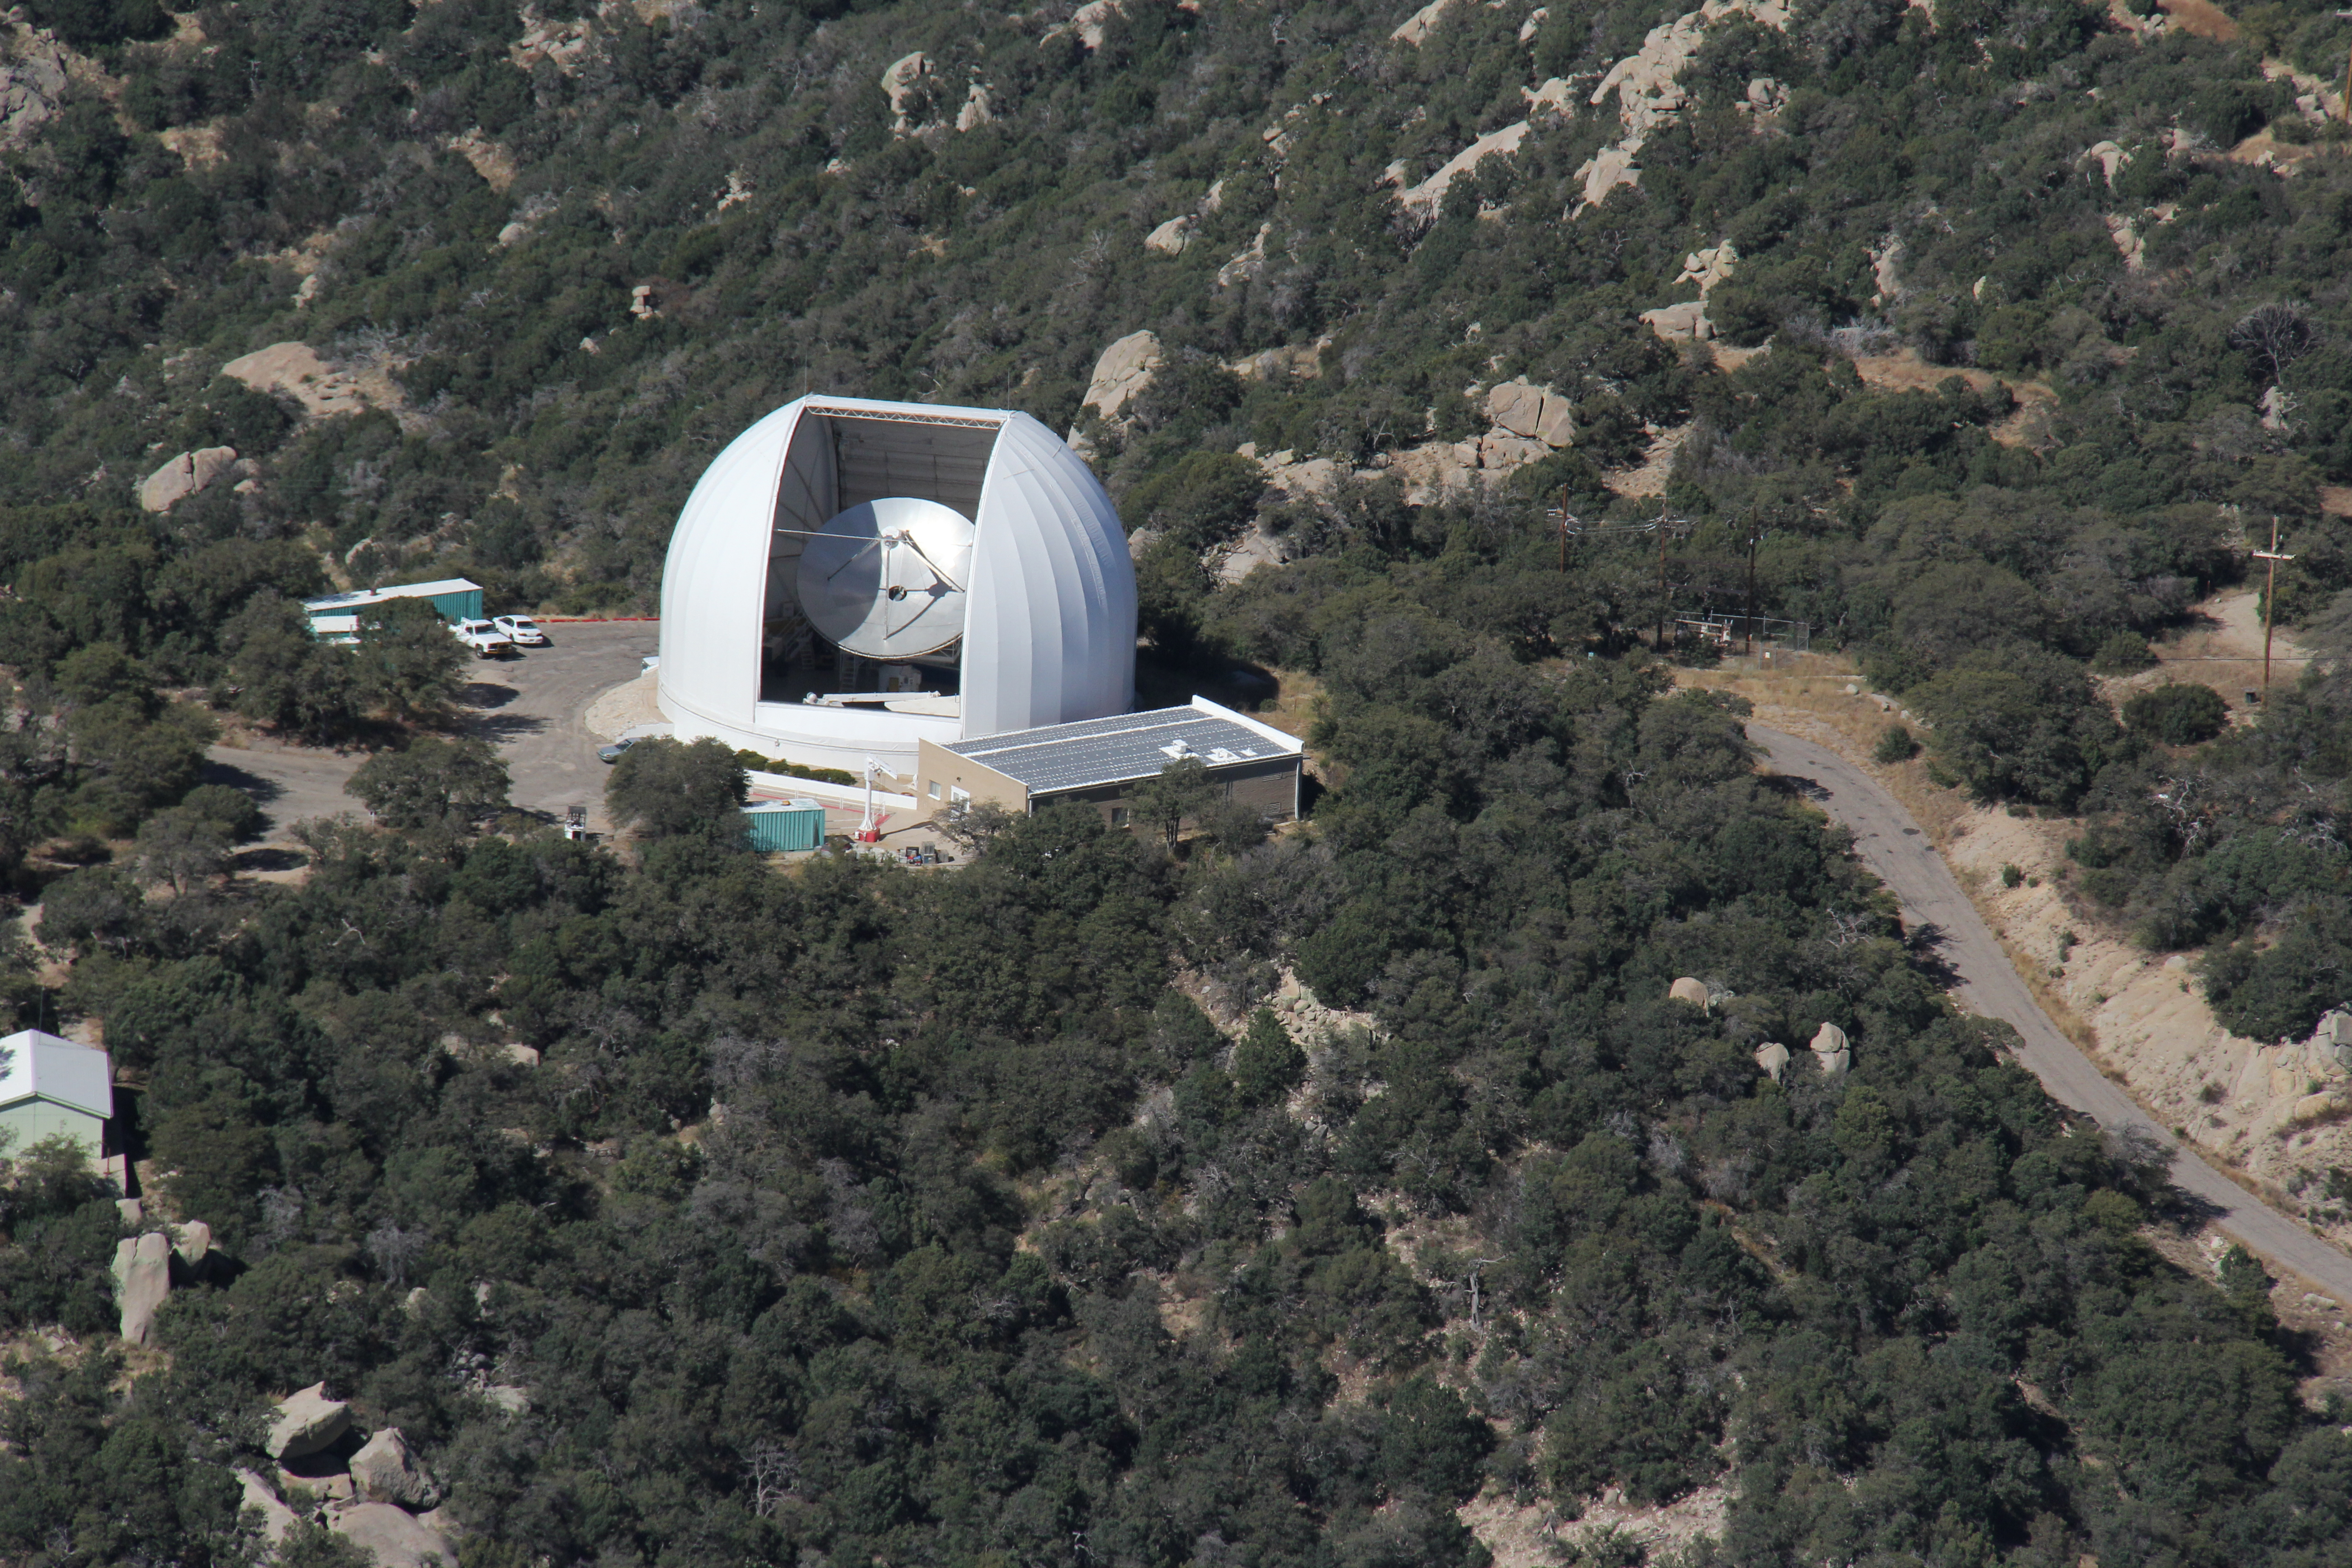

Aerial view of the Arizona Radio Observatory

Aerial view of the Arizona Radio Observatory on Kitt Peak National Observatory in AZ.

Credit: KPNO/NOIRLab/NSF/AURA/P. Marenfeld